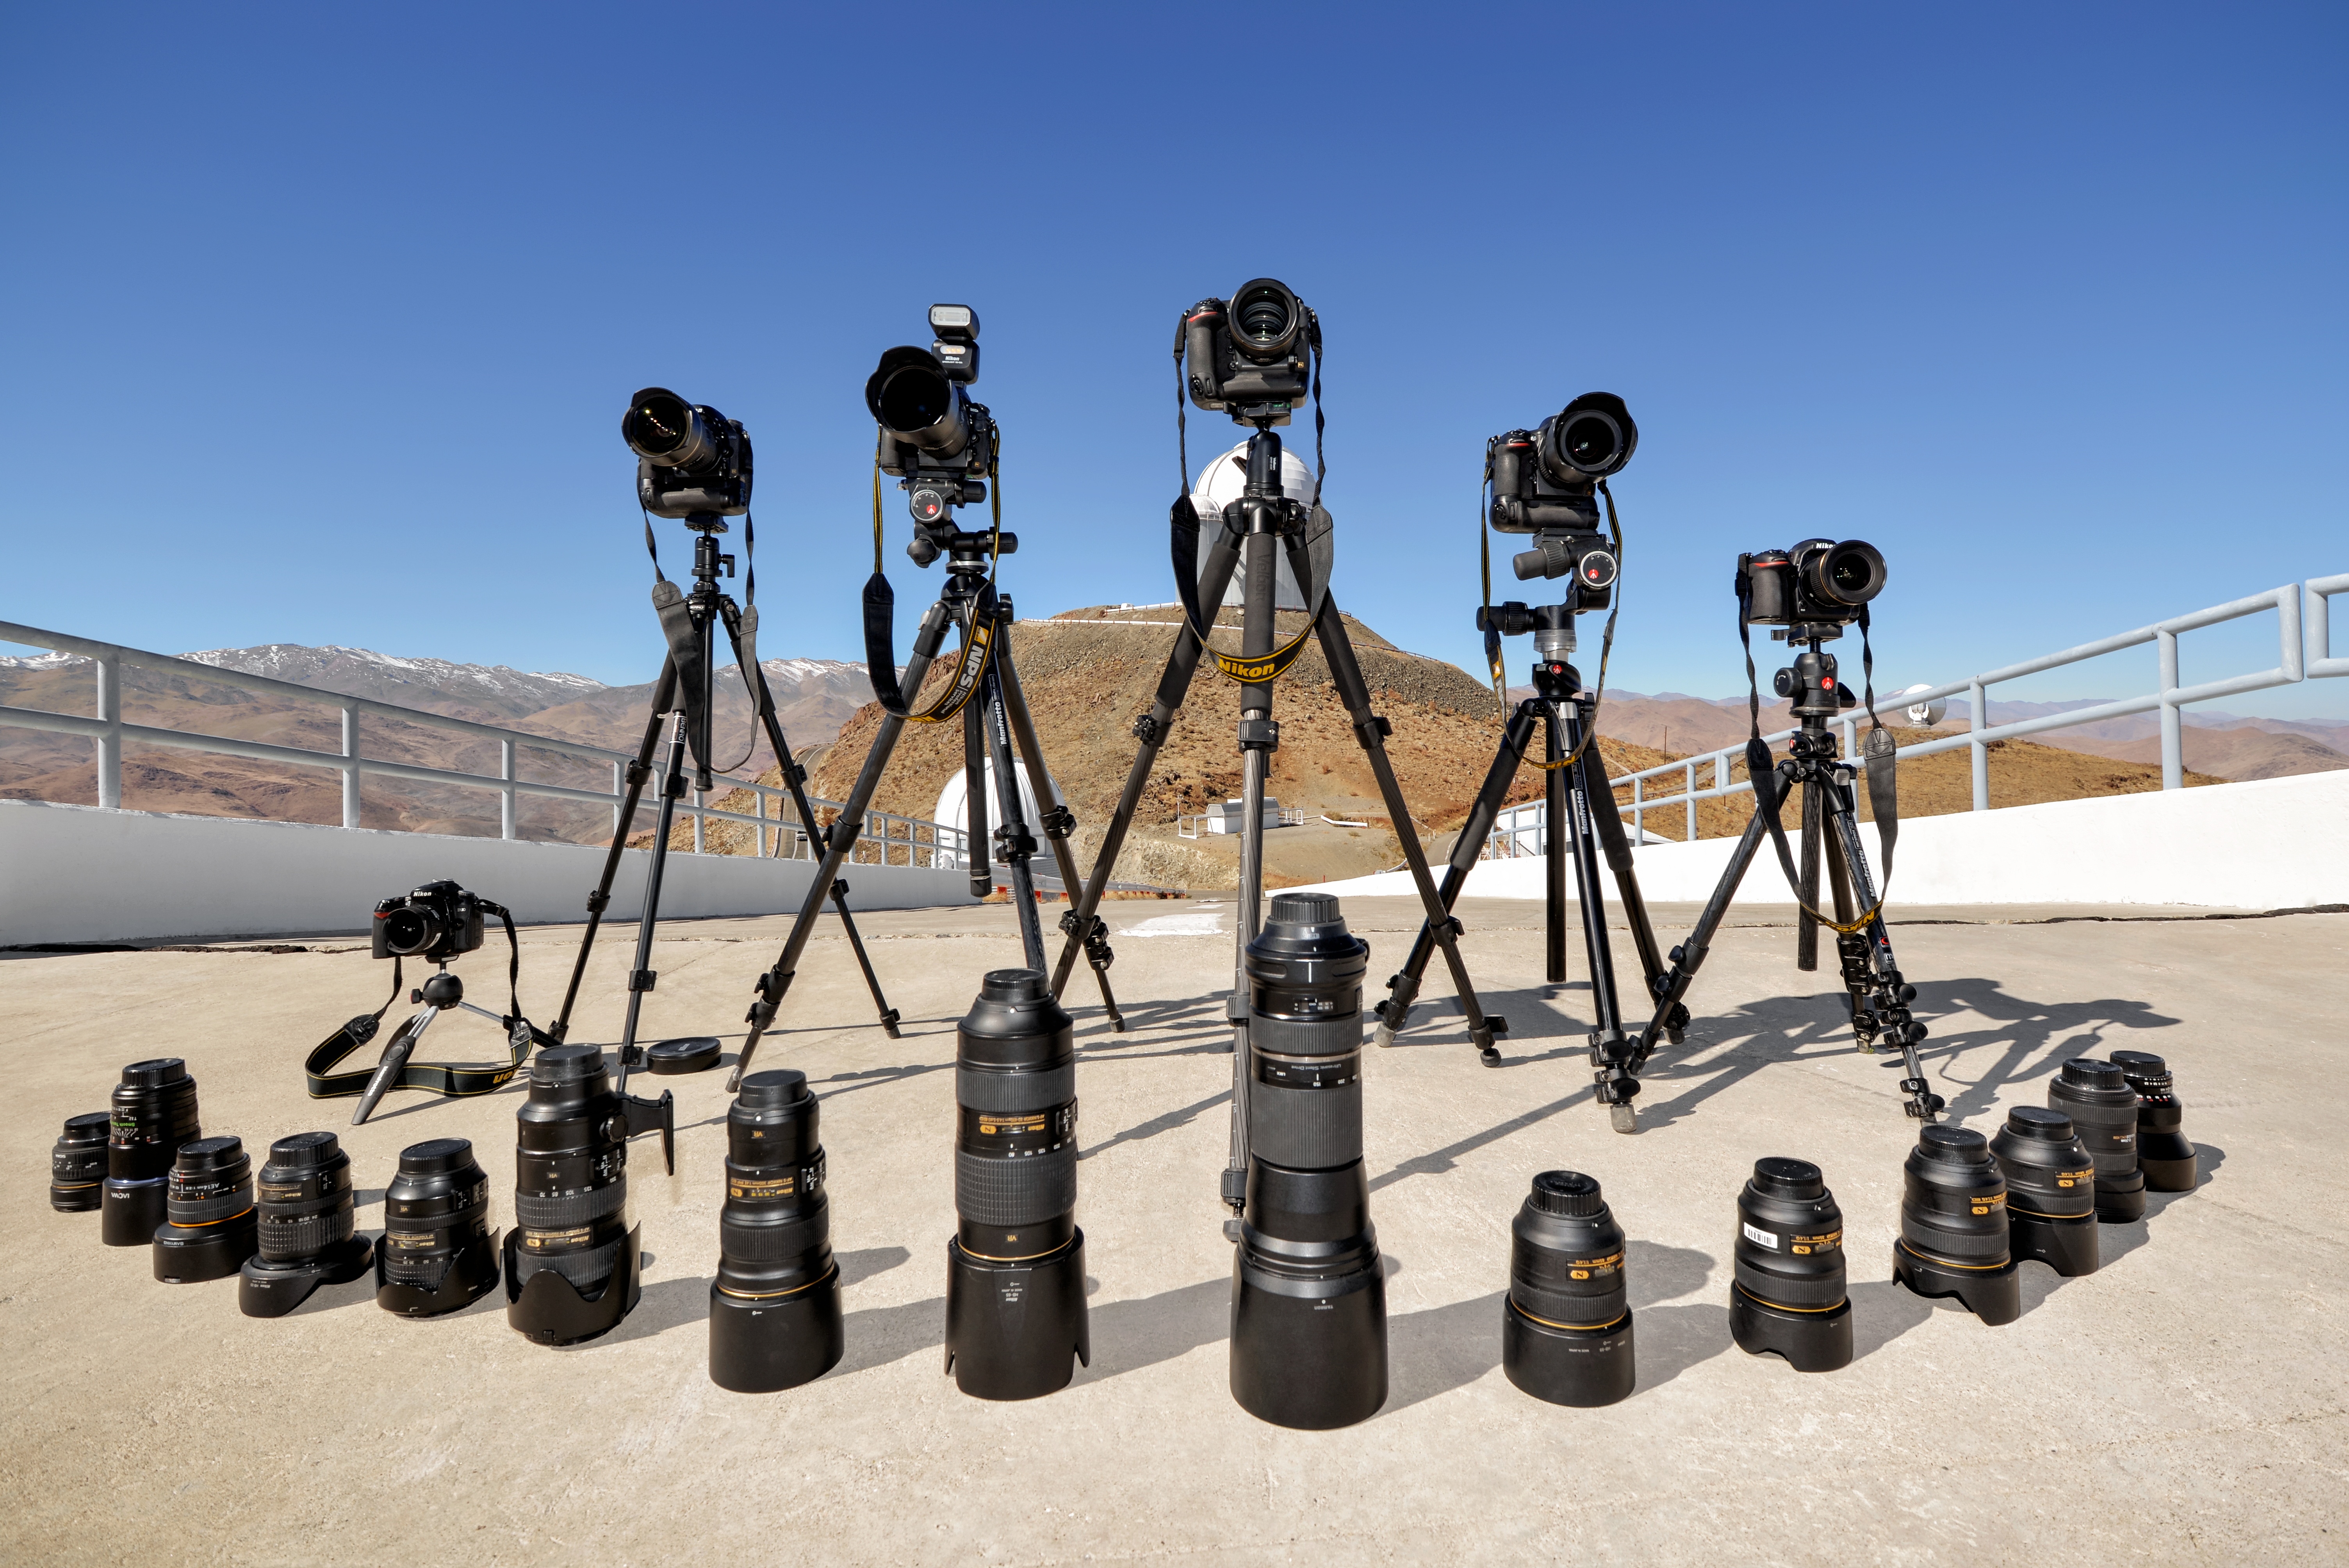

Impressive array of Nikon equipment for astrophotography

Impressive array of Nikon equipment brought to La Silla by astrophotographers Massimo Tarenghi and Alberto Ghizzi Panizza.

Credit: A. Ghizzi Panizza/ESO